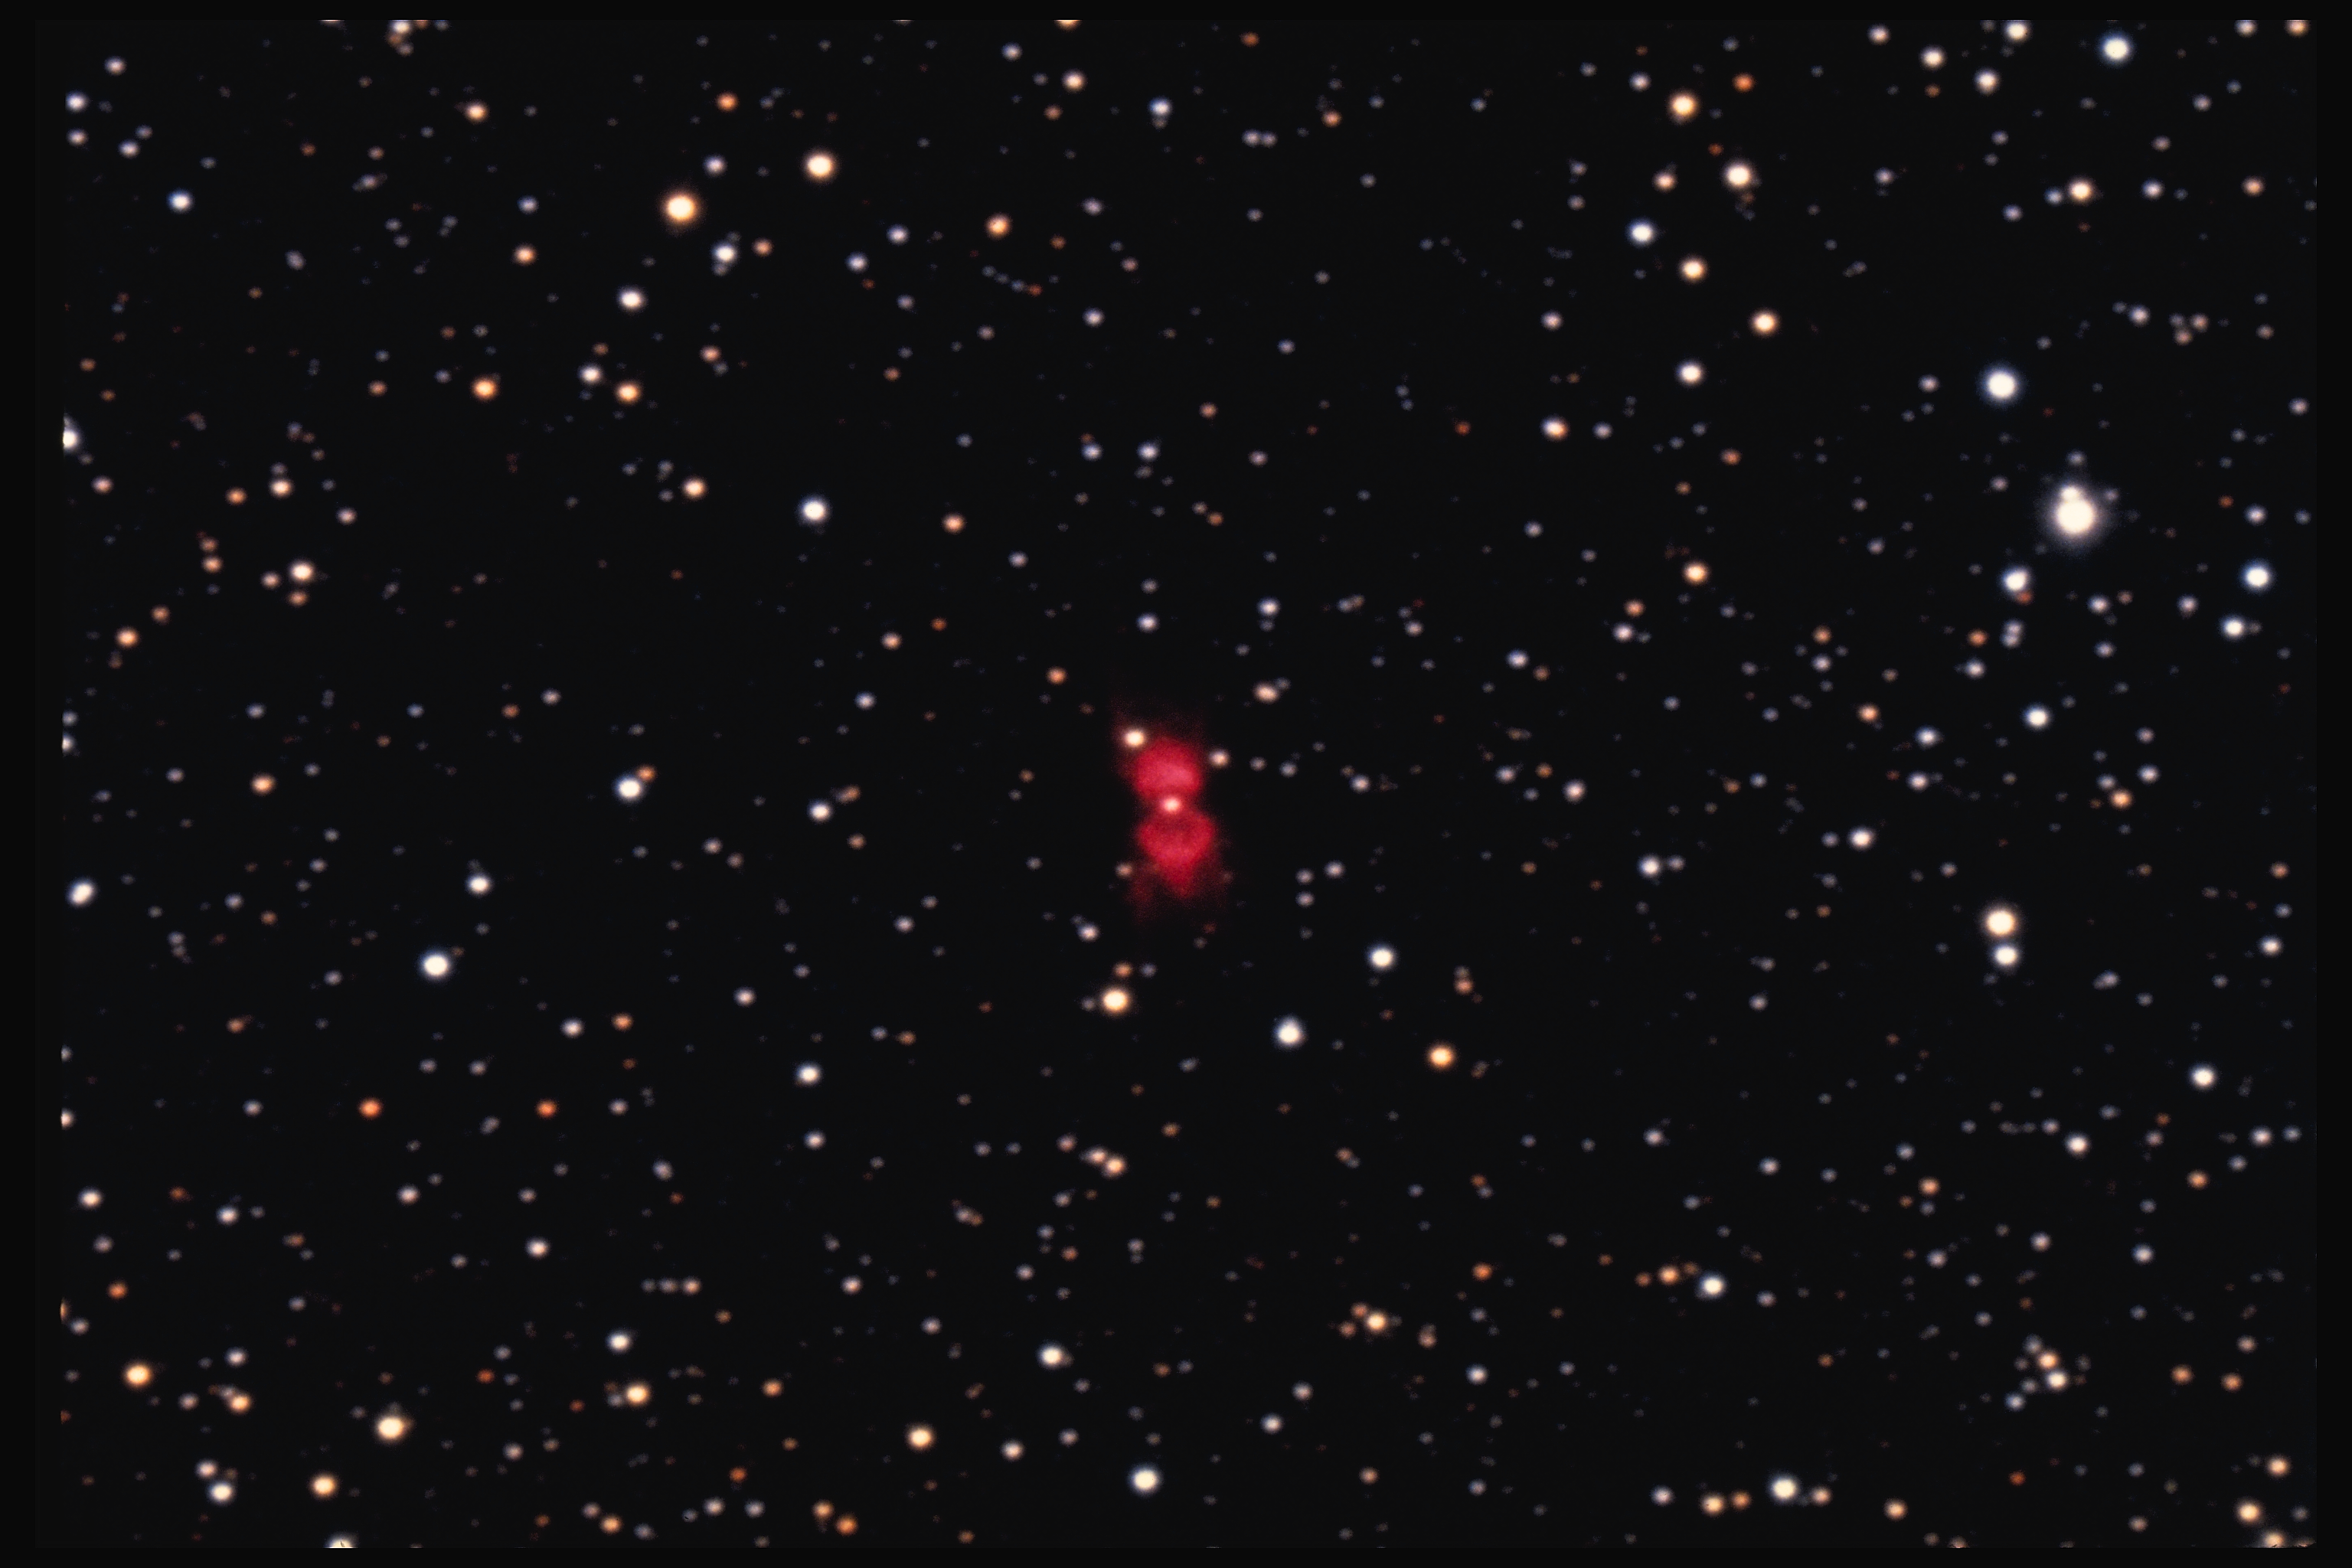

RCW 101

RCW 101 in the constellation Norma

Credit: NOIRLab/NSF/AURA